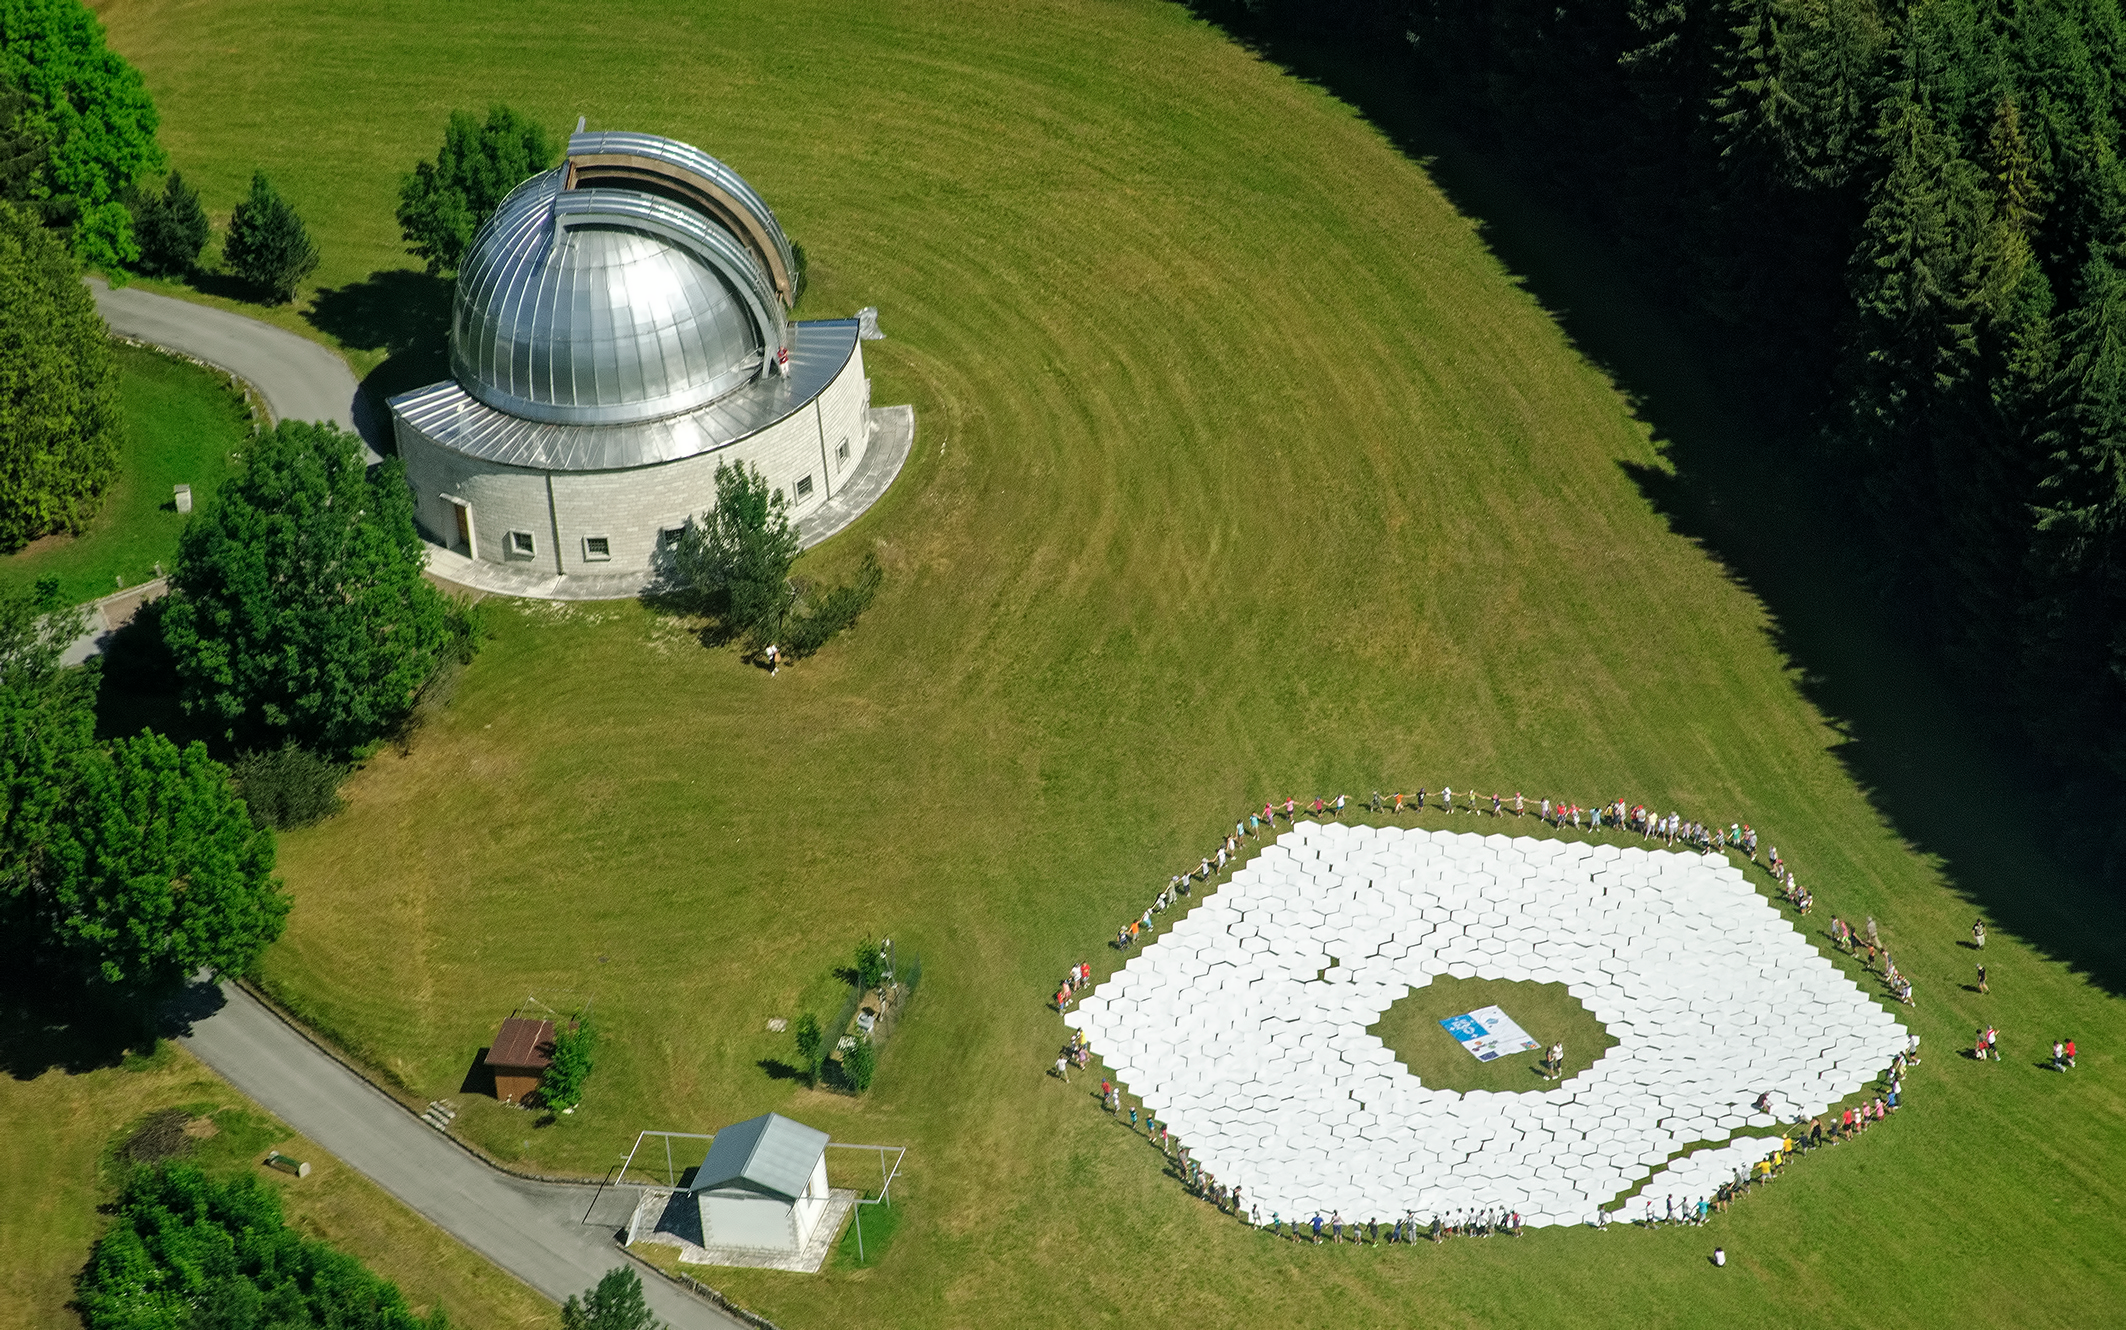

Children building an E-ELT mirror

This aerial image shows a 1:1 scale model of the European Extremely Large Telescope's primary mirror, assembled next to the Asiago Astrophysical Observatory near Asiago, Italy.

The Italian observatory, founded in 1942, is dwarfed by the gargantuan E-ELT mirror… in fact, you could fit the entire Asiago building inside the footprint of the E-ELT mirror and still have enough room to swing a proverbial cat (and a big cat too)!

Around the edge of the mock-up mirror are the children who volunteered to participate in the task of positioning the 800 1.4-metre cardboard hexagons used to form the 39-metre E-ELT mirror mock-up.

Credit: ESO/Sergio Dalle Ave & Roberto Ragazzoni (INAF-OAPD)